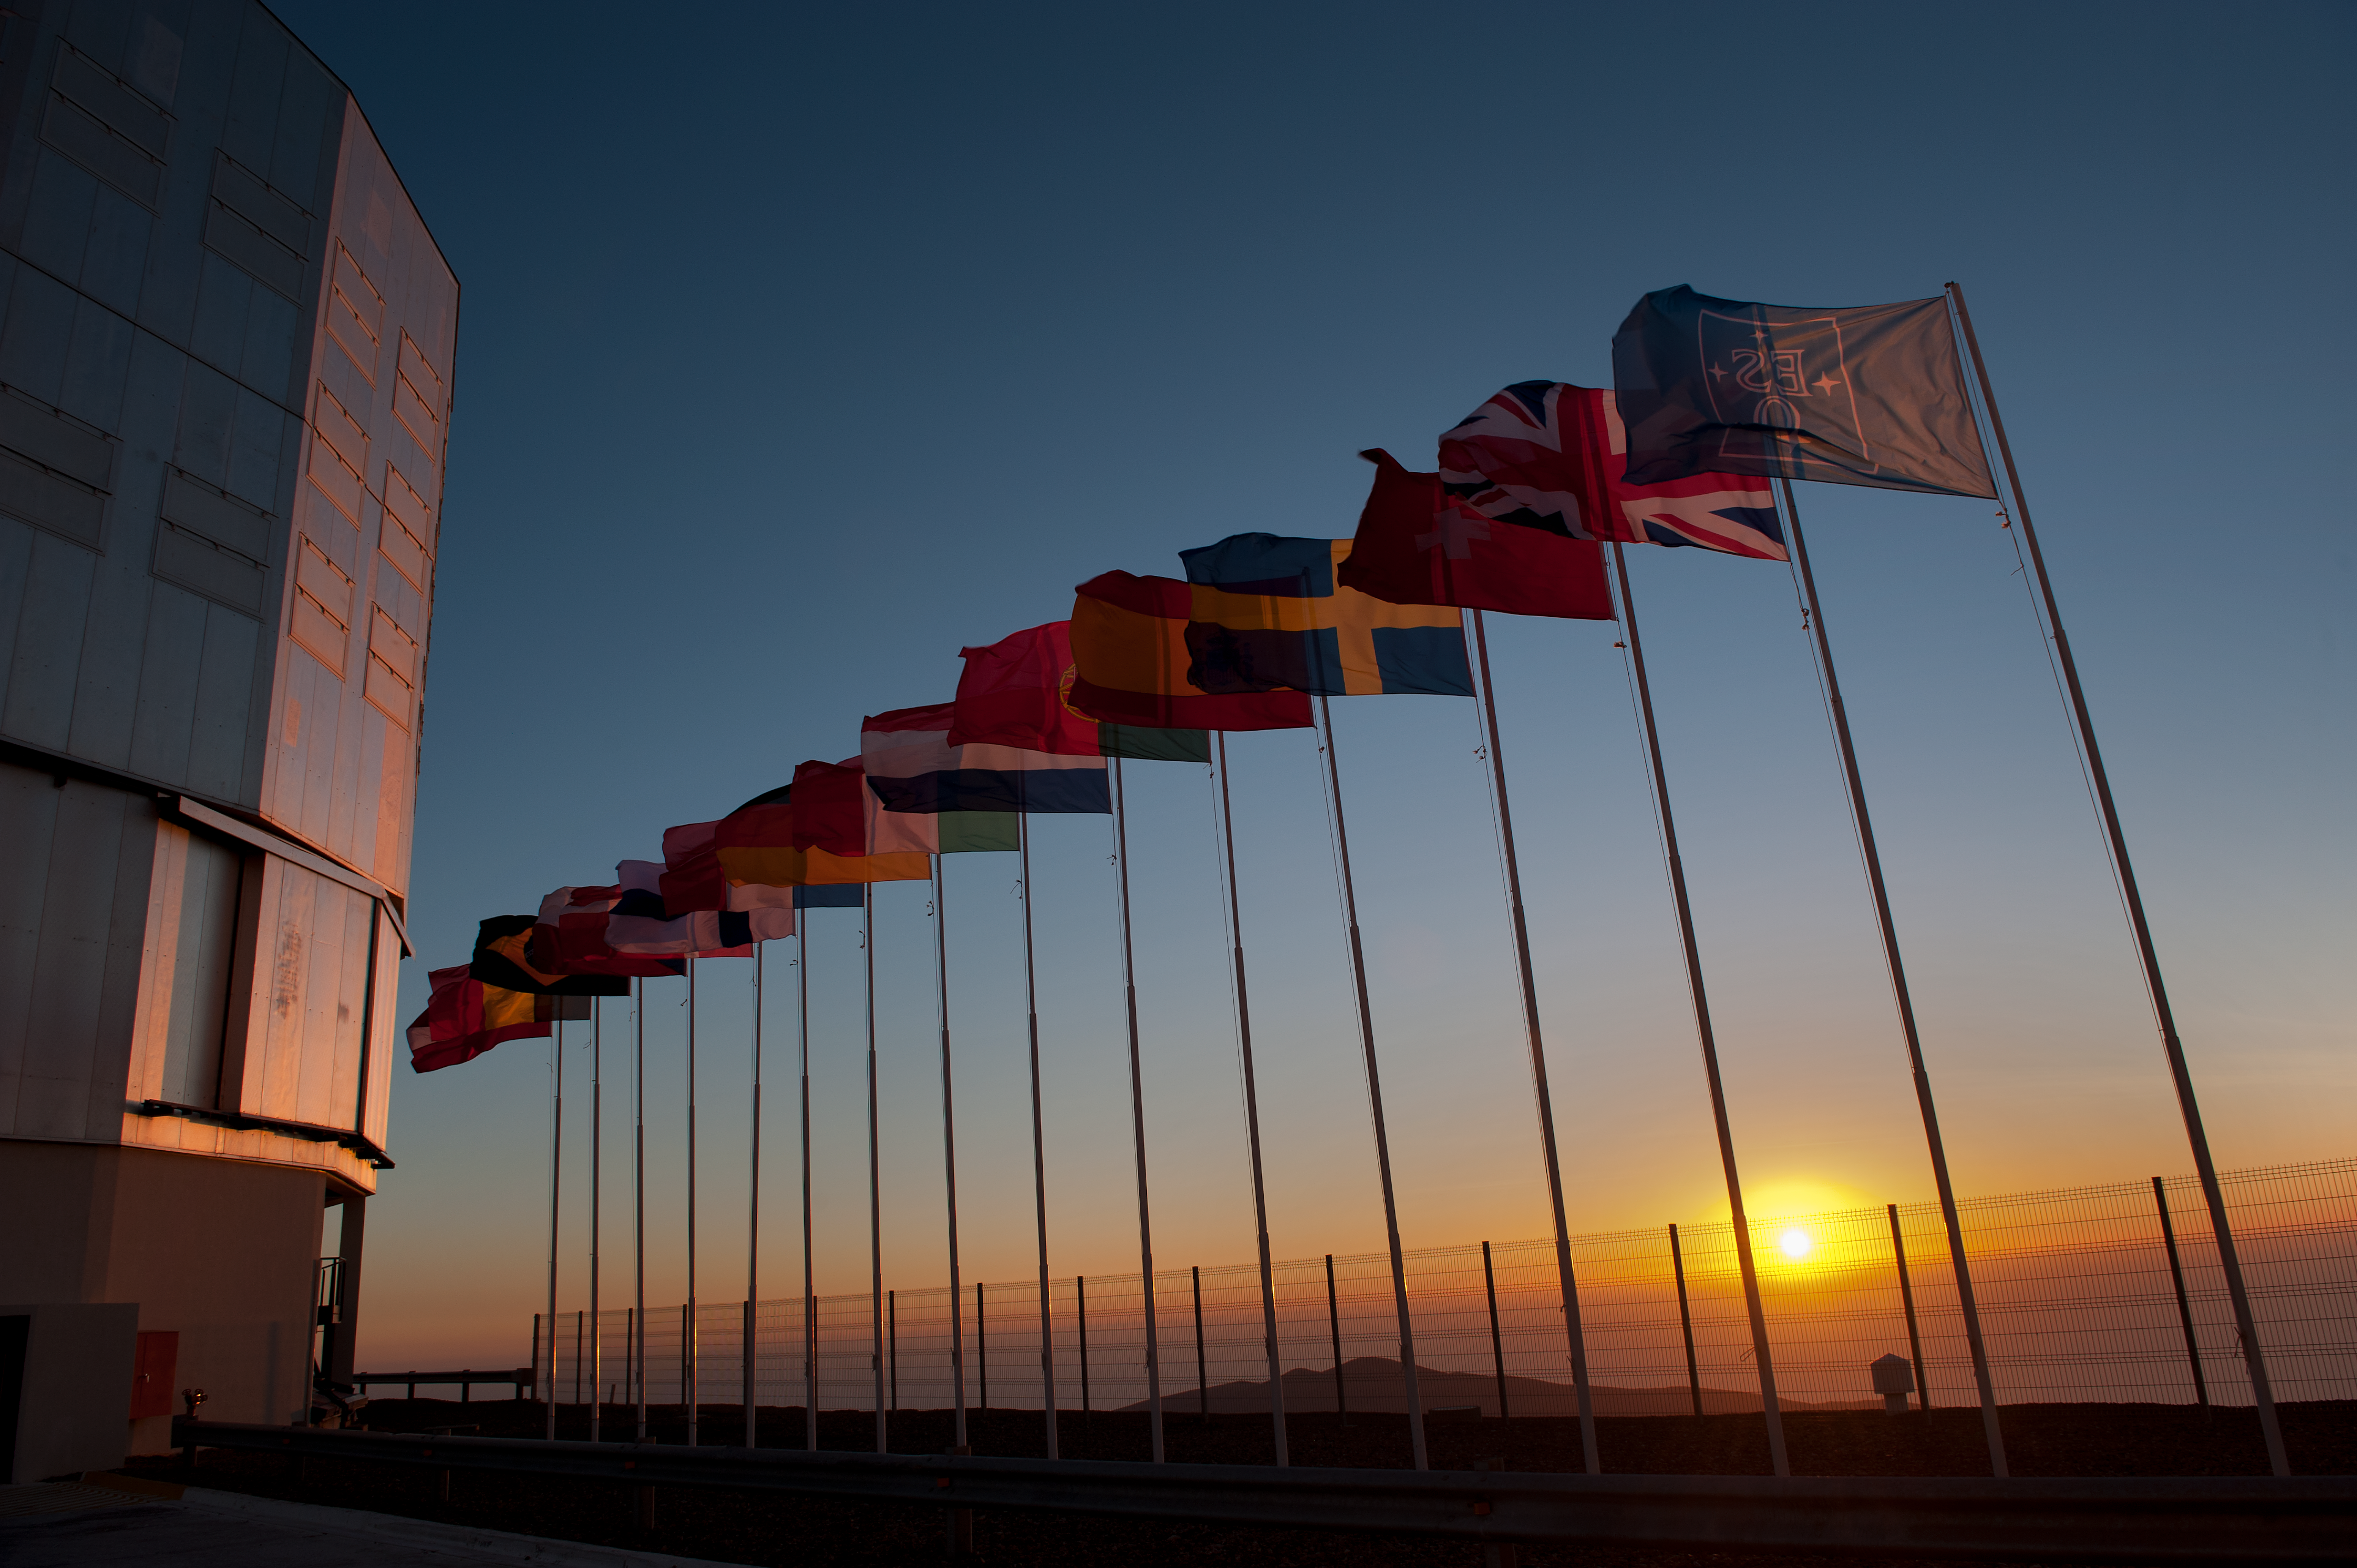

Flags on the VLT platform

ESO Member States (as of 2012) flags on the Very Large Telescope platform.

Credit: ESO/Max Alexander